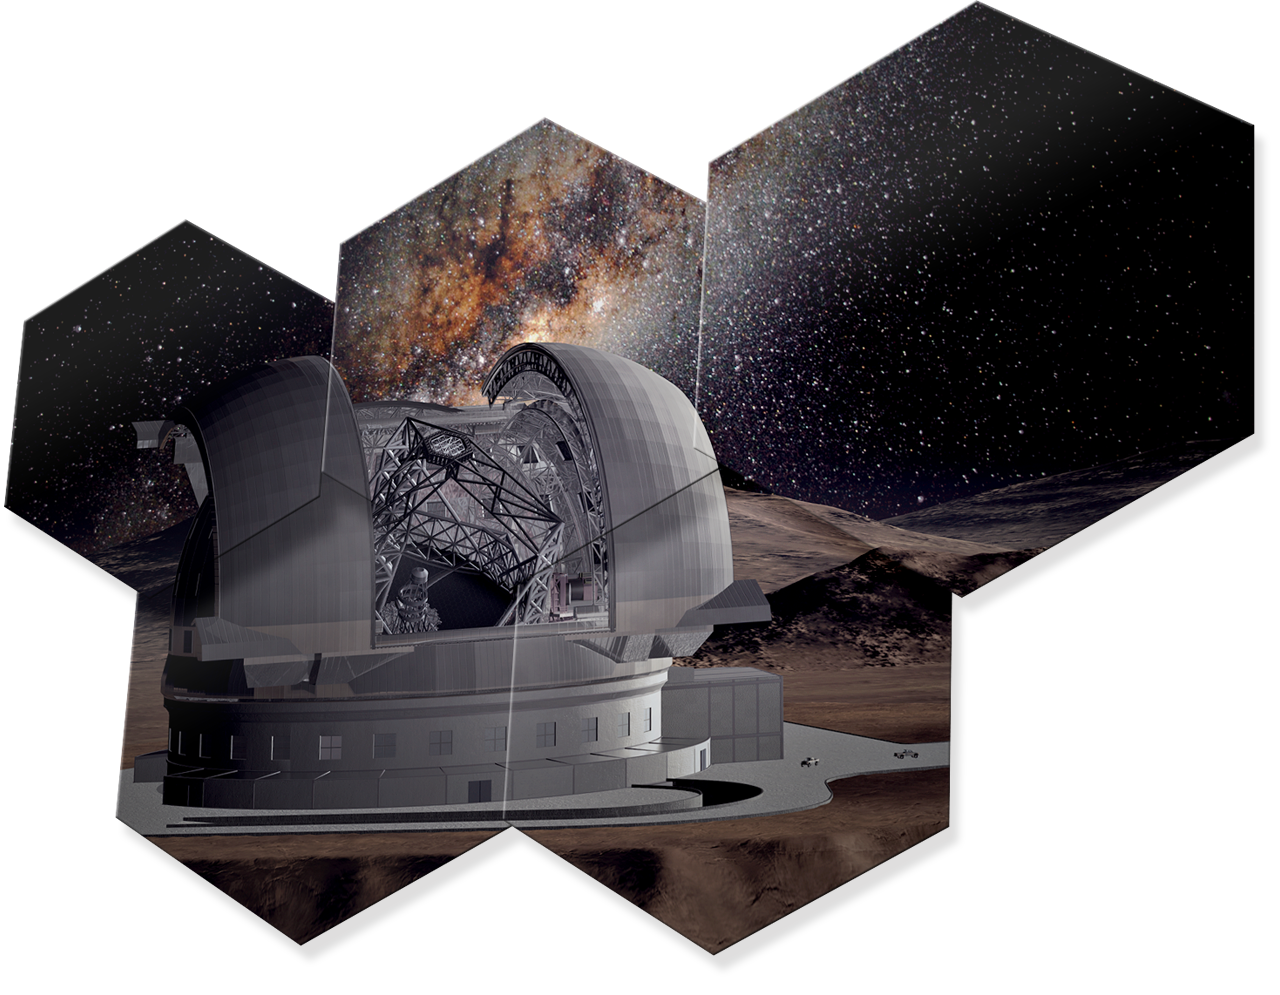

Artwork showing some hexagonal mirror pieces of ELT

The design for the ELT shown here is preliminary.

Read more about the ELT on http://www.eso.org/public/teles-instr/elt/

Credit: ESO